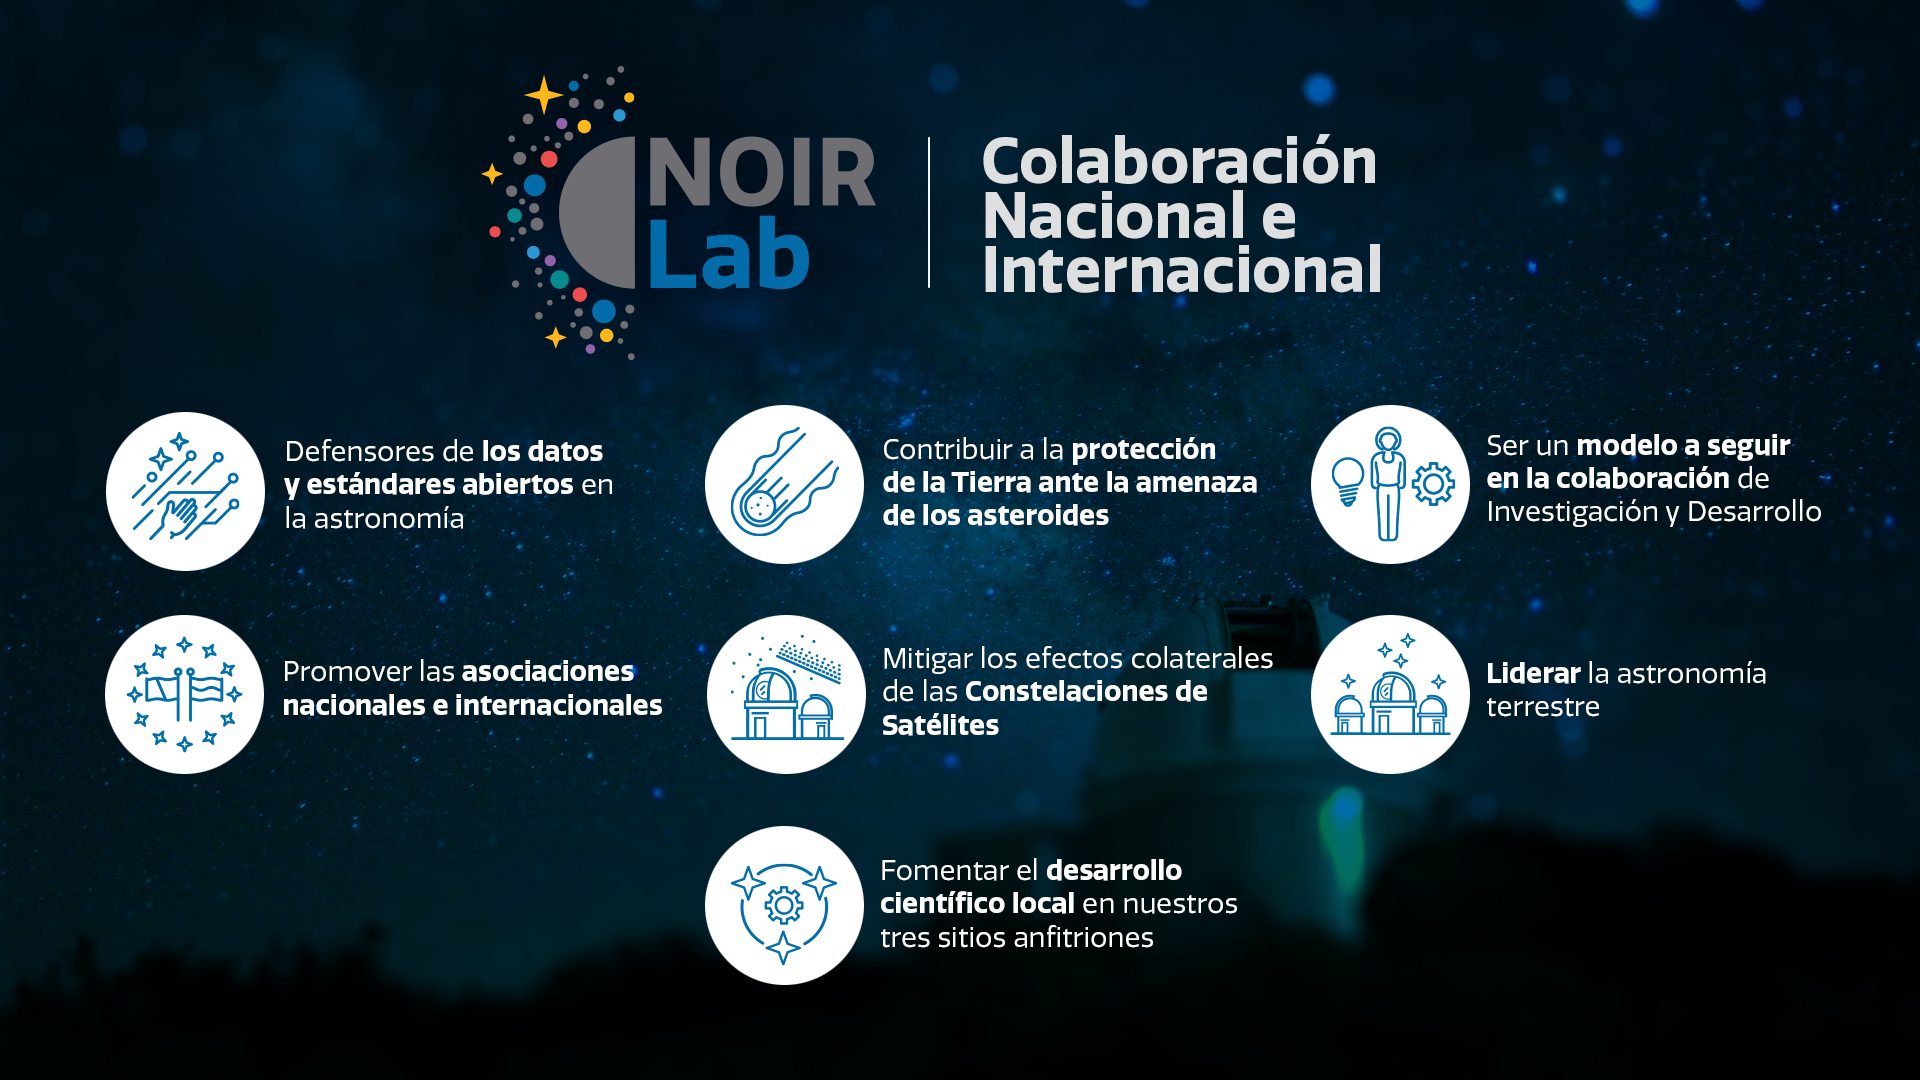

Colaboración Nacional e Internacional

Credit: NOIRLab